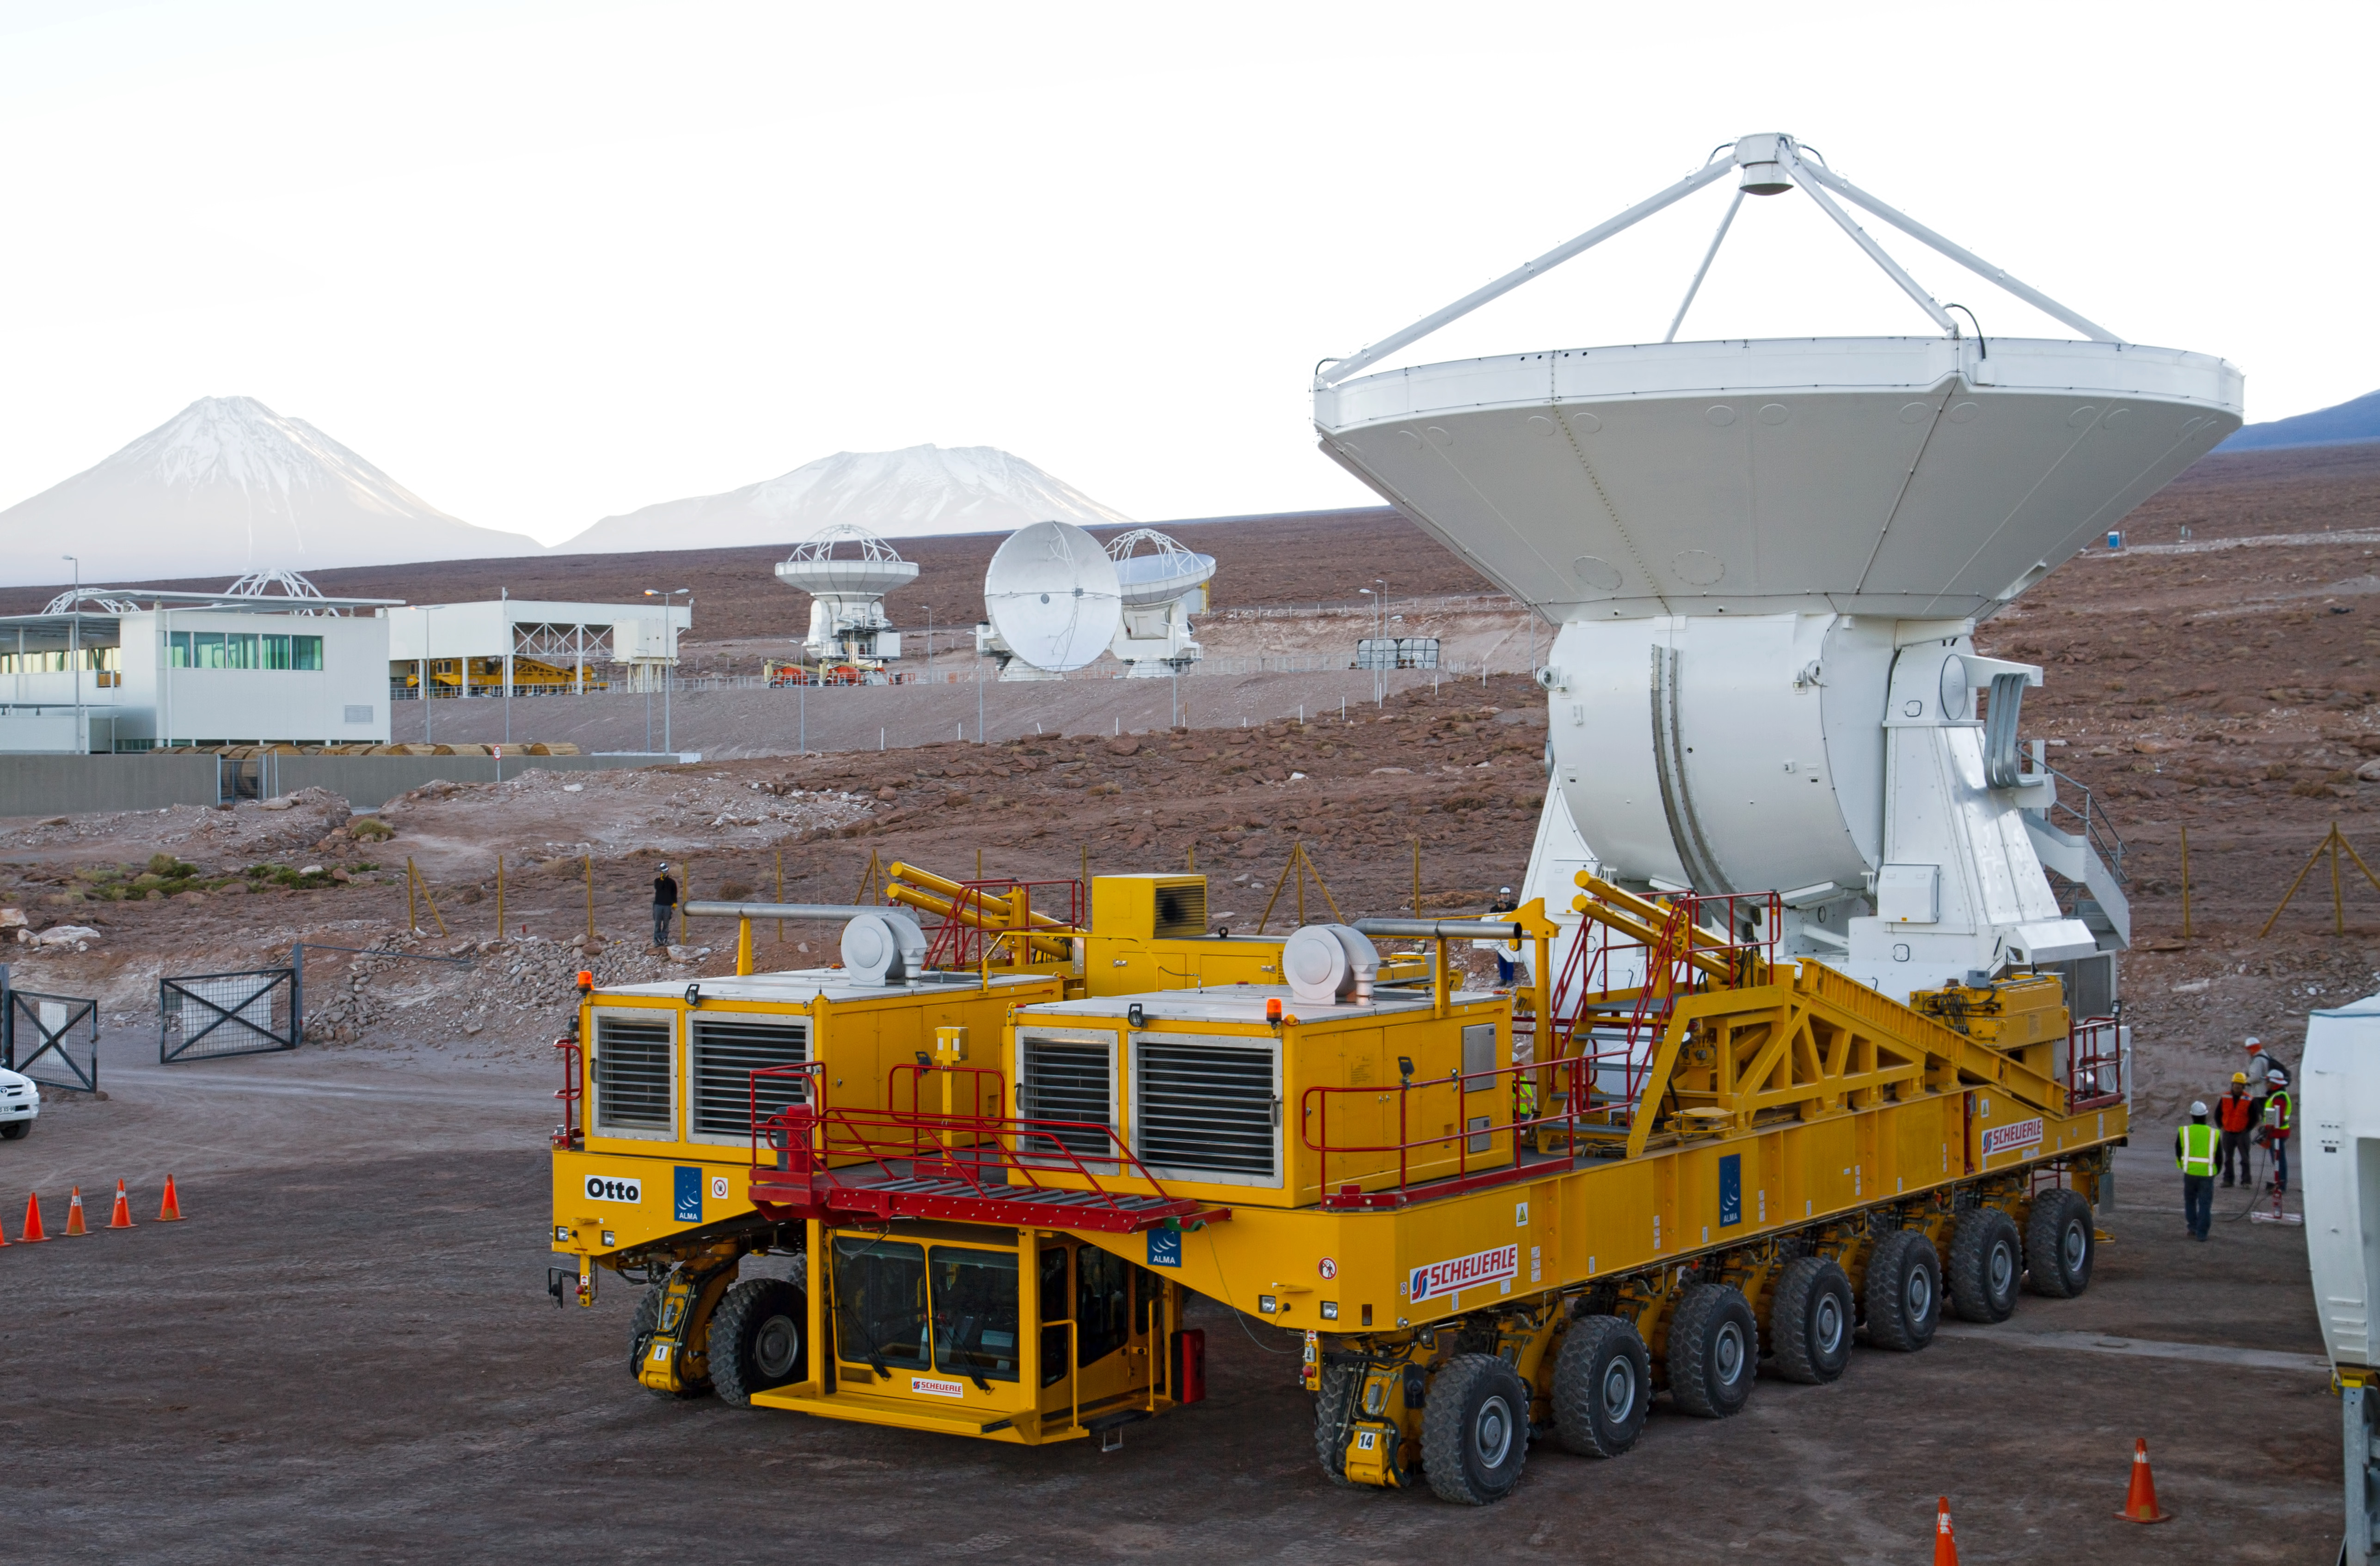

First European ALMA antenna handed over to Joint ALMA Observator

The first European antenna for ALMA is moved the short to the Operations Support Facility on one of the giant yellow ALMA transporter vehicles.

Credit: S. Rossi (ESO)